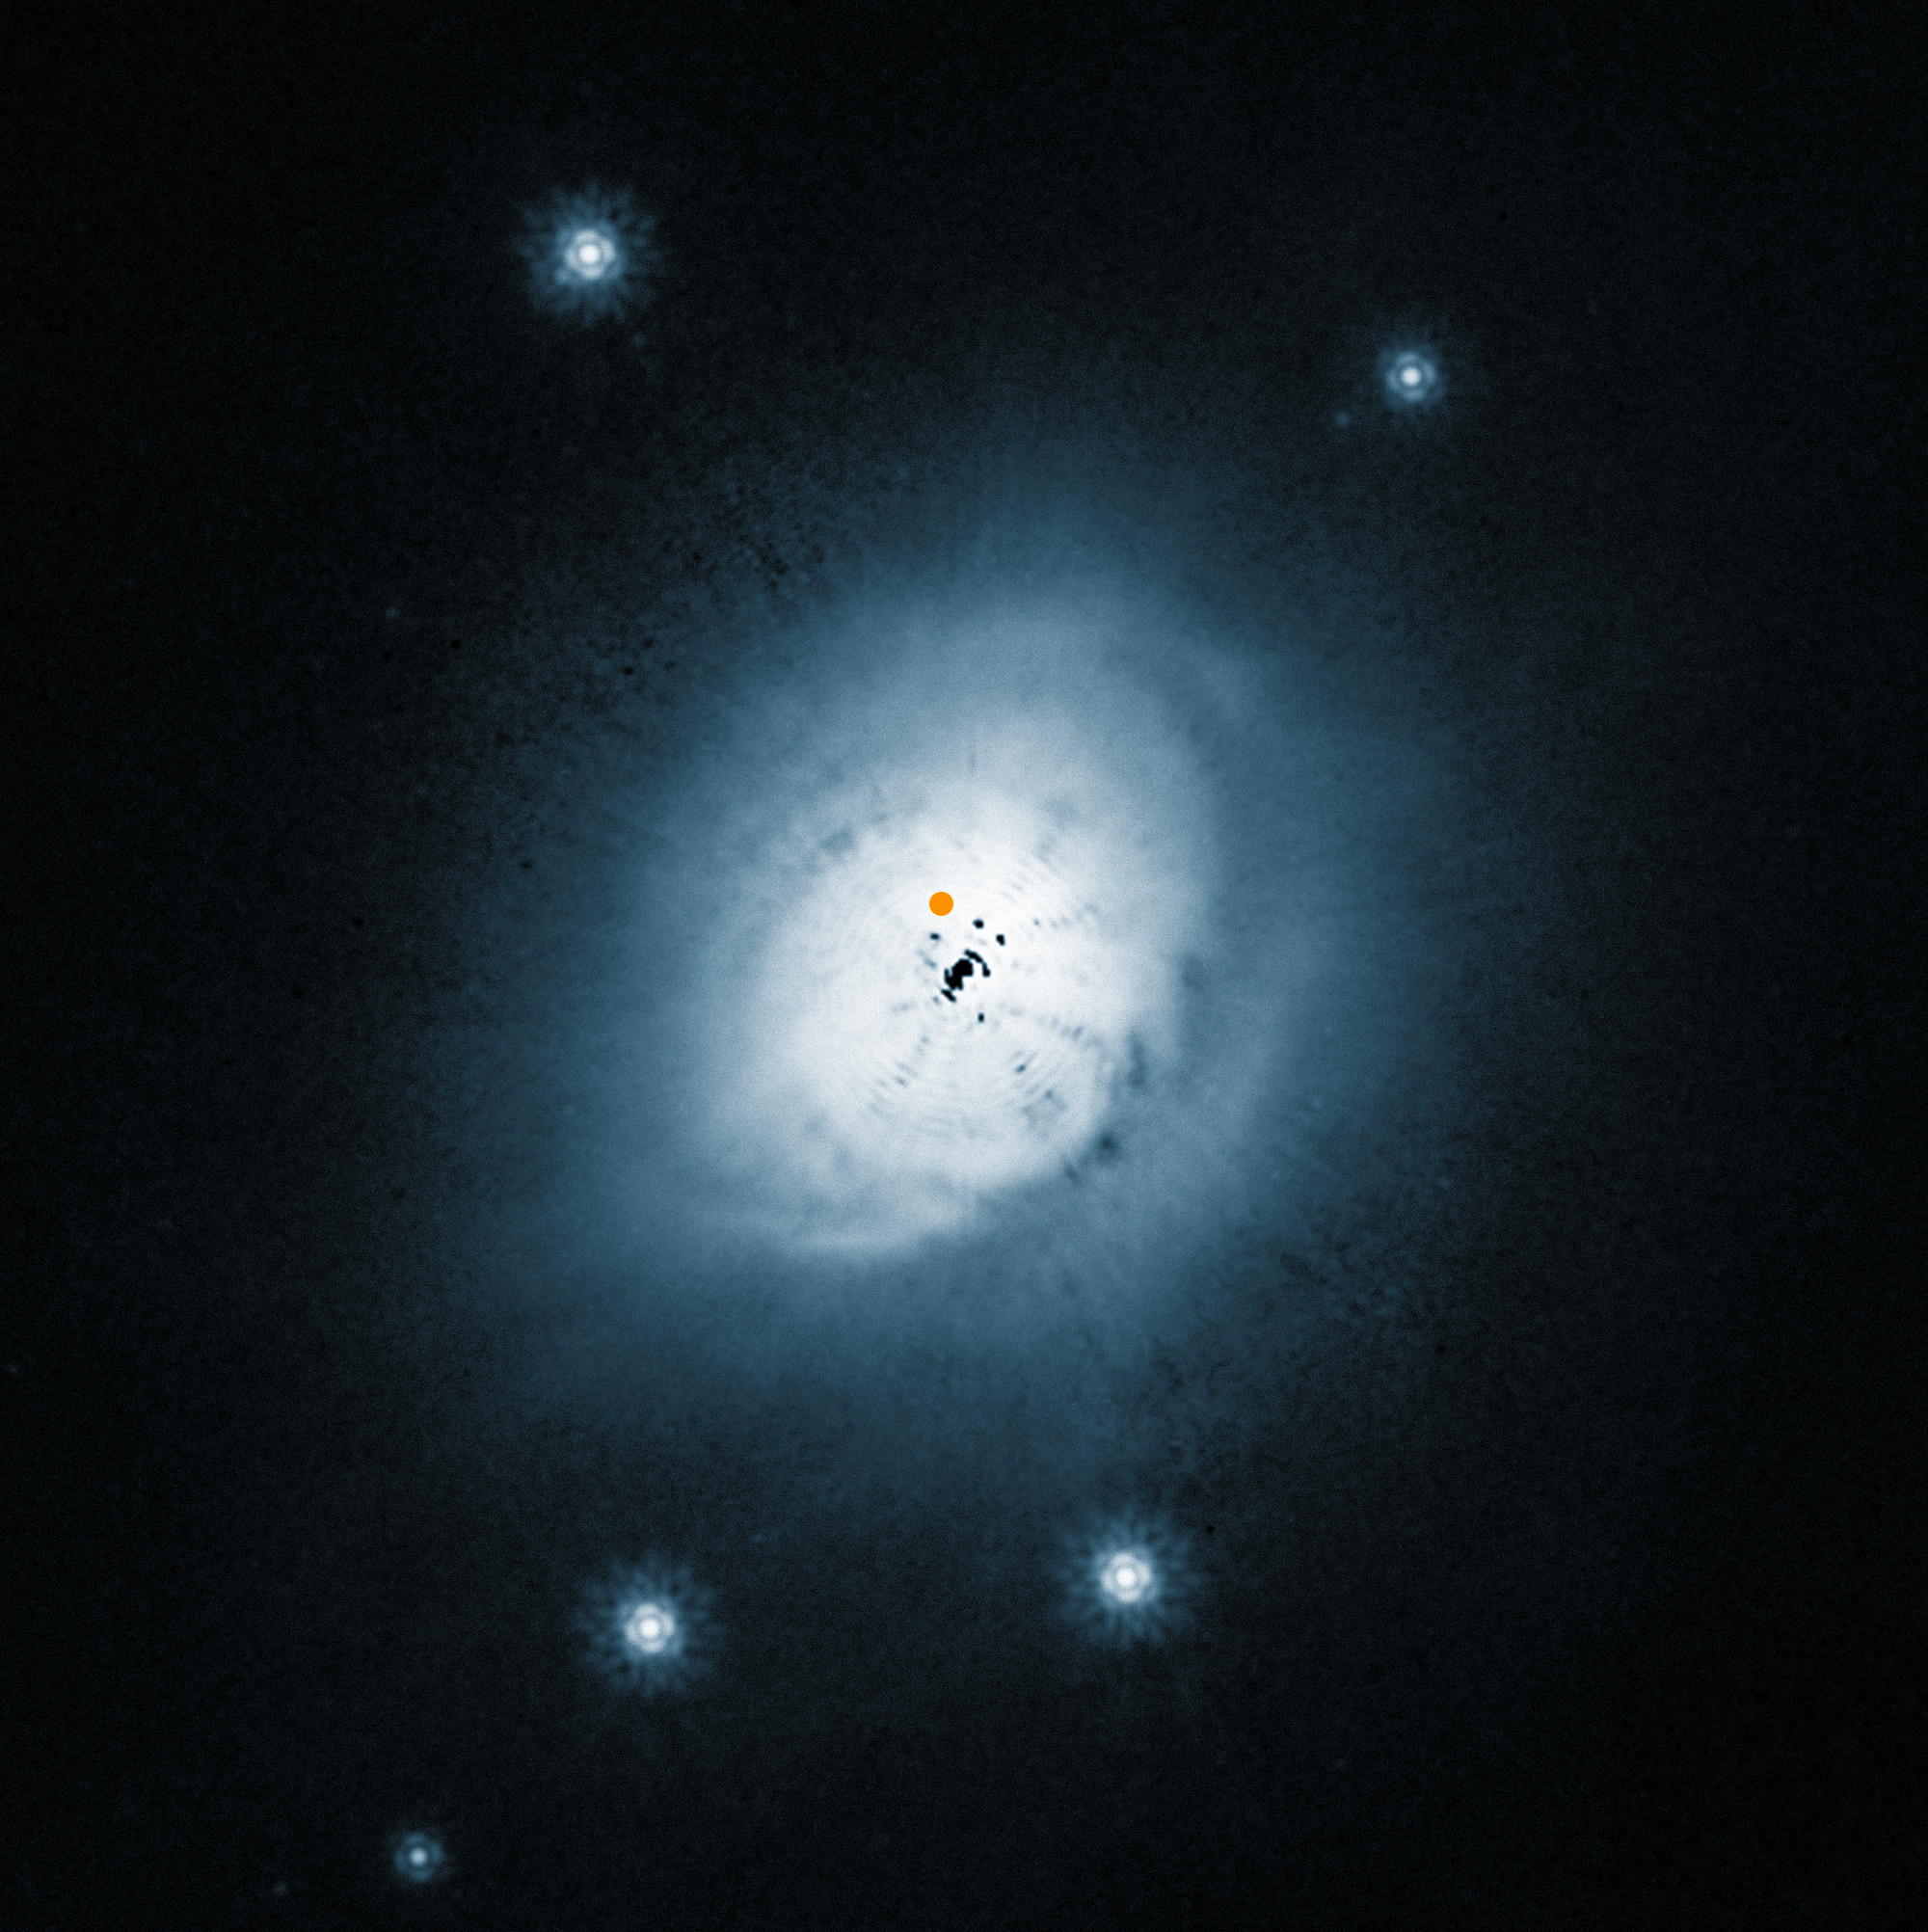

NASA/ESA Hubble Space Telescope view of the dust disc around the young star HD 100546

This image from the NASA/ESA Hubble Space Telescope shows a visible light view of the outer dust around the young star HD100546. The position of the newly discovered protoplanet is marked with an orange spot.

The inner part of this picture is dominated by artifacts from the brilliant central star, which has been digitally subtracted, and the black blobs are not real.

Credit: ESO/NASA/ESA/Ardila et al.